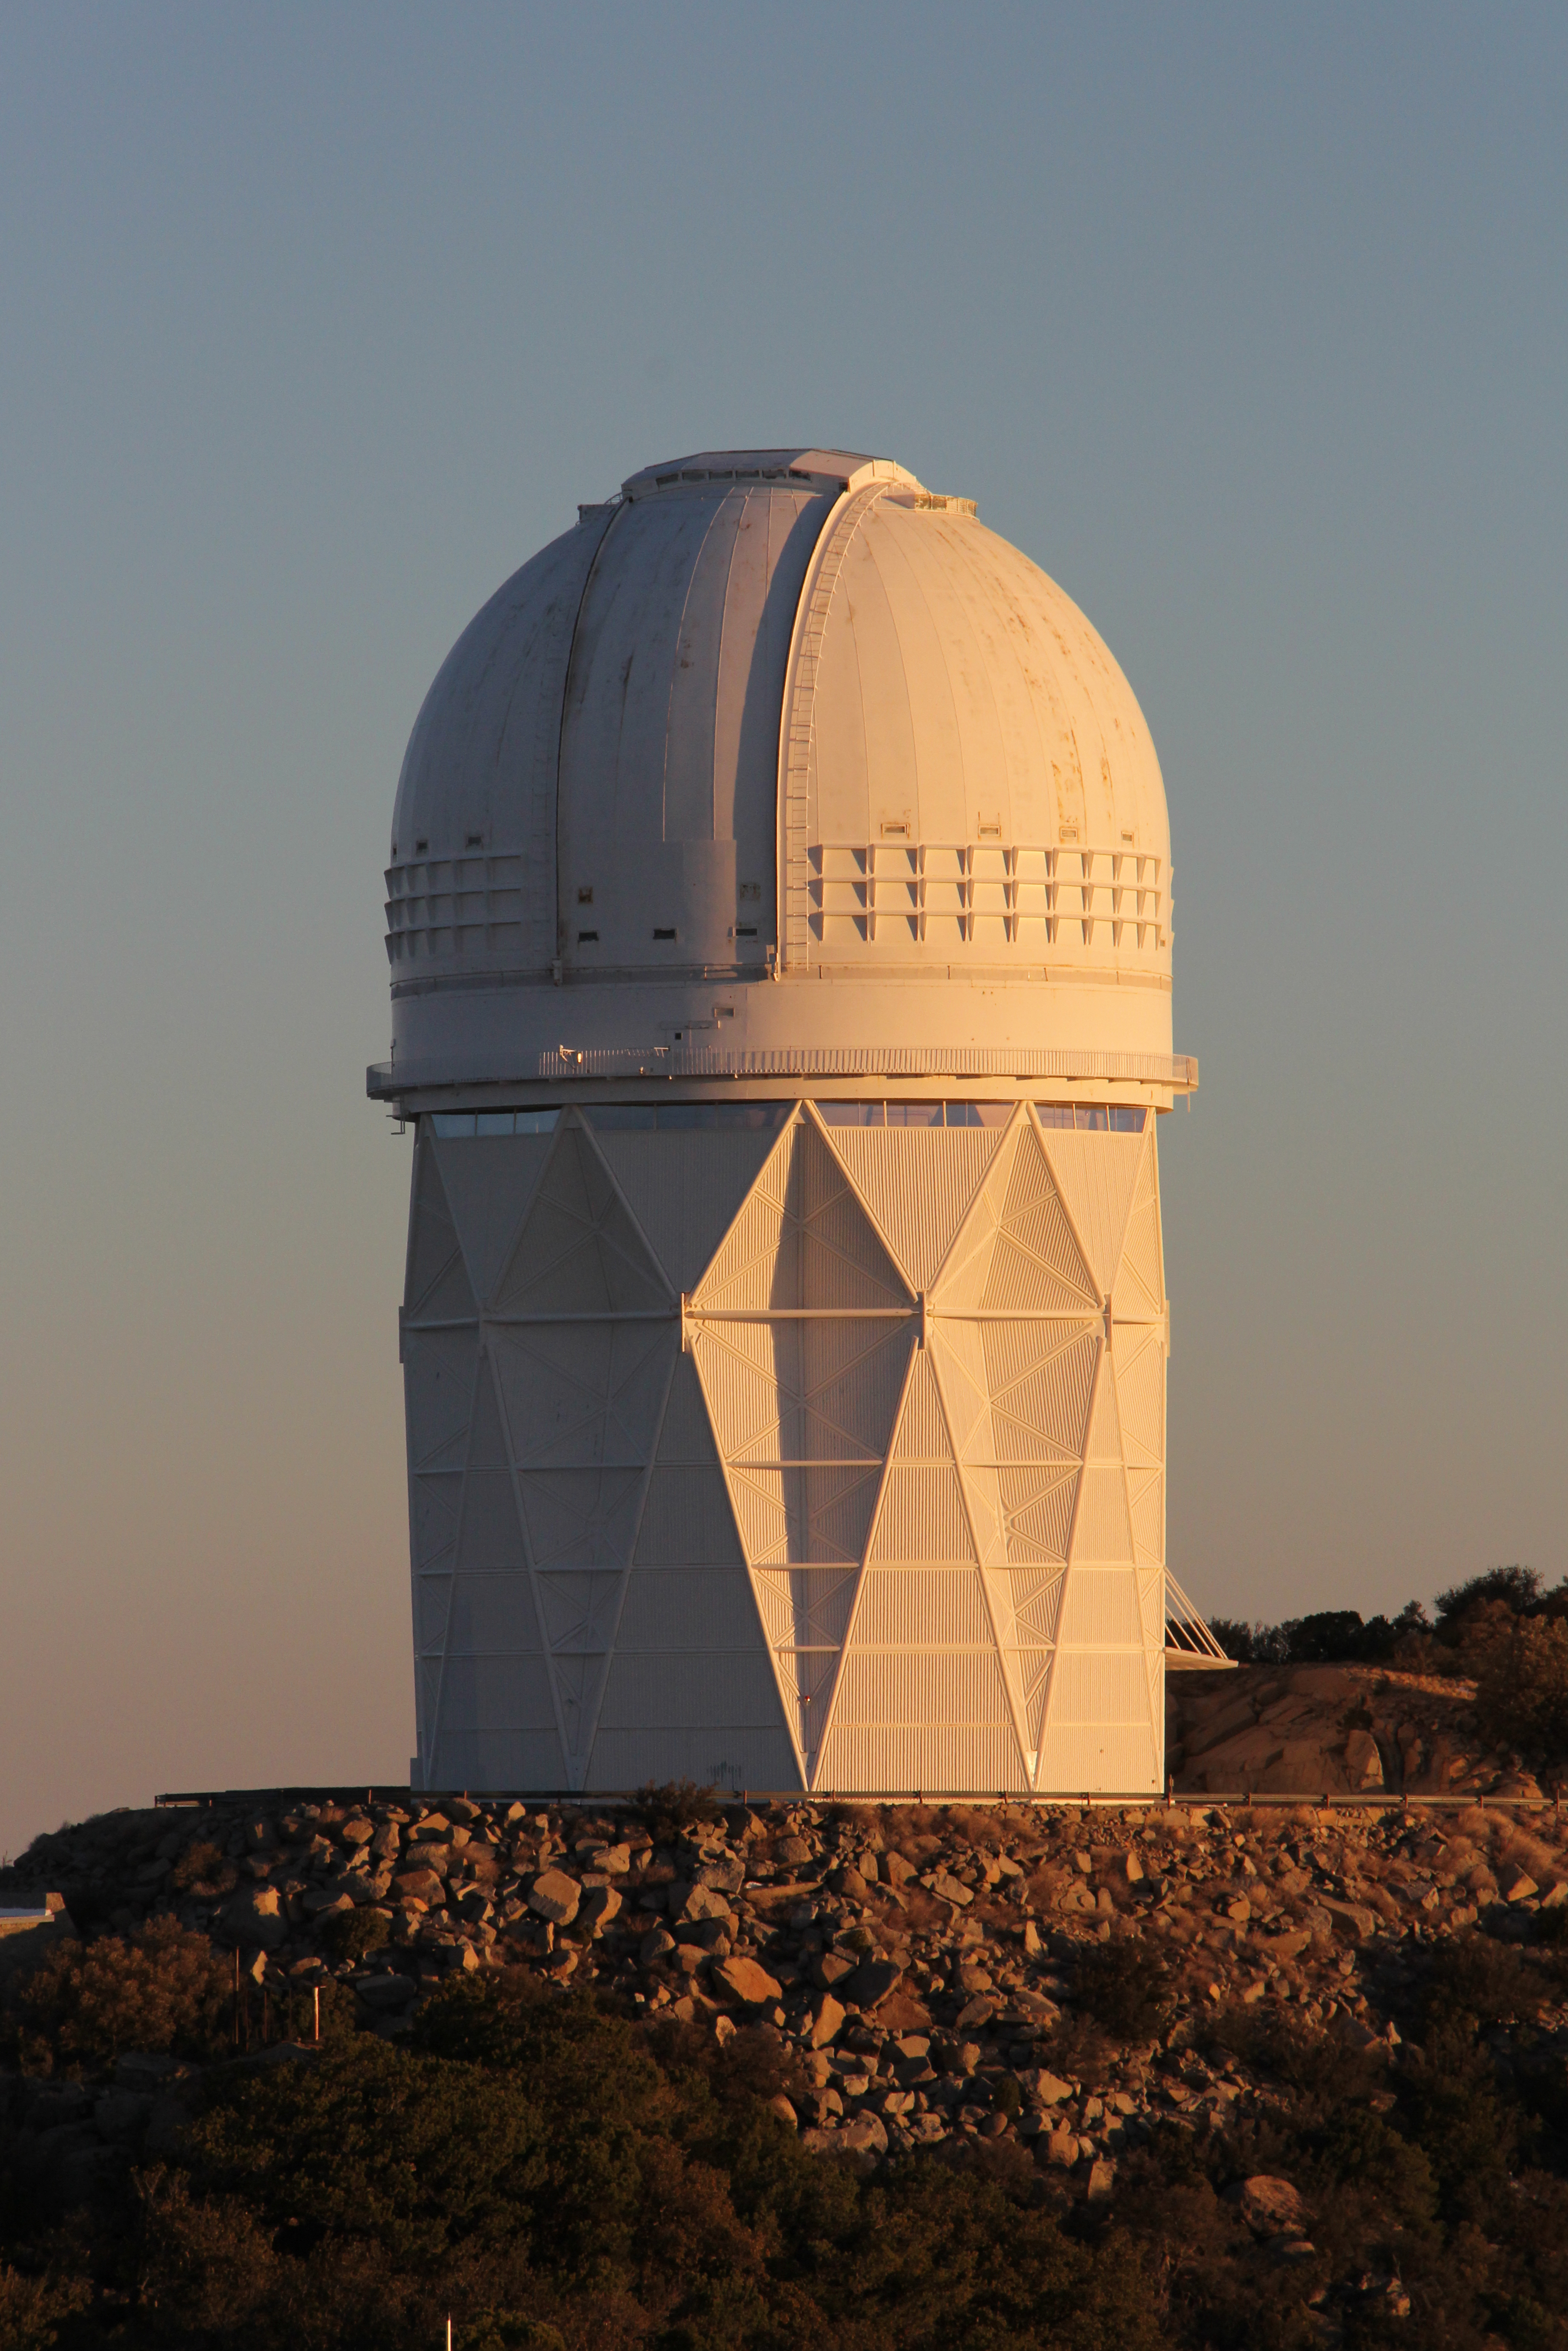

Sunrise over the Mayall 4-meter Telescope

Morning sun cast on the Mayall 4-meter Telescope, Kitt Peak National Observatory.

Credit: P. Marenfeld & NOIRLab/NSF/AURA/